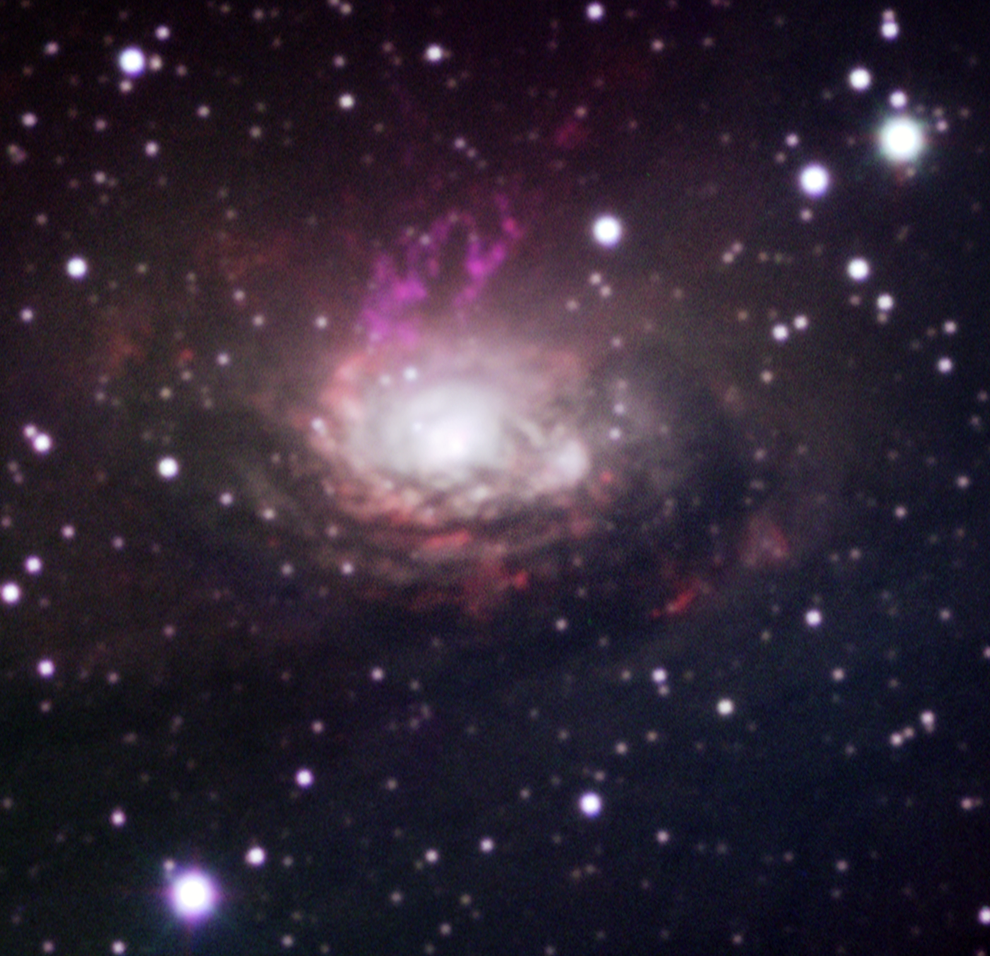

The Circinus galaxy

Colour image of the Circinus Galaxy based on ESO SuSI New Technology Telescope data obtained in April 1993, that is, about three years before the supernova exploded. The observations were made through different narrow-band filters (ionised hydrogen, ionised oxygen, and ionised iron).

Credit: ESO